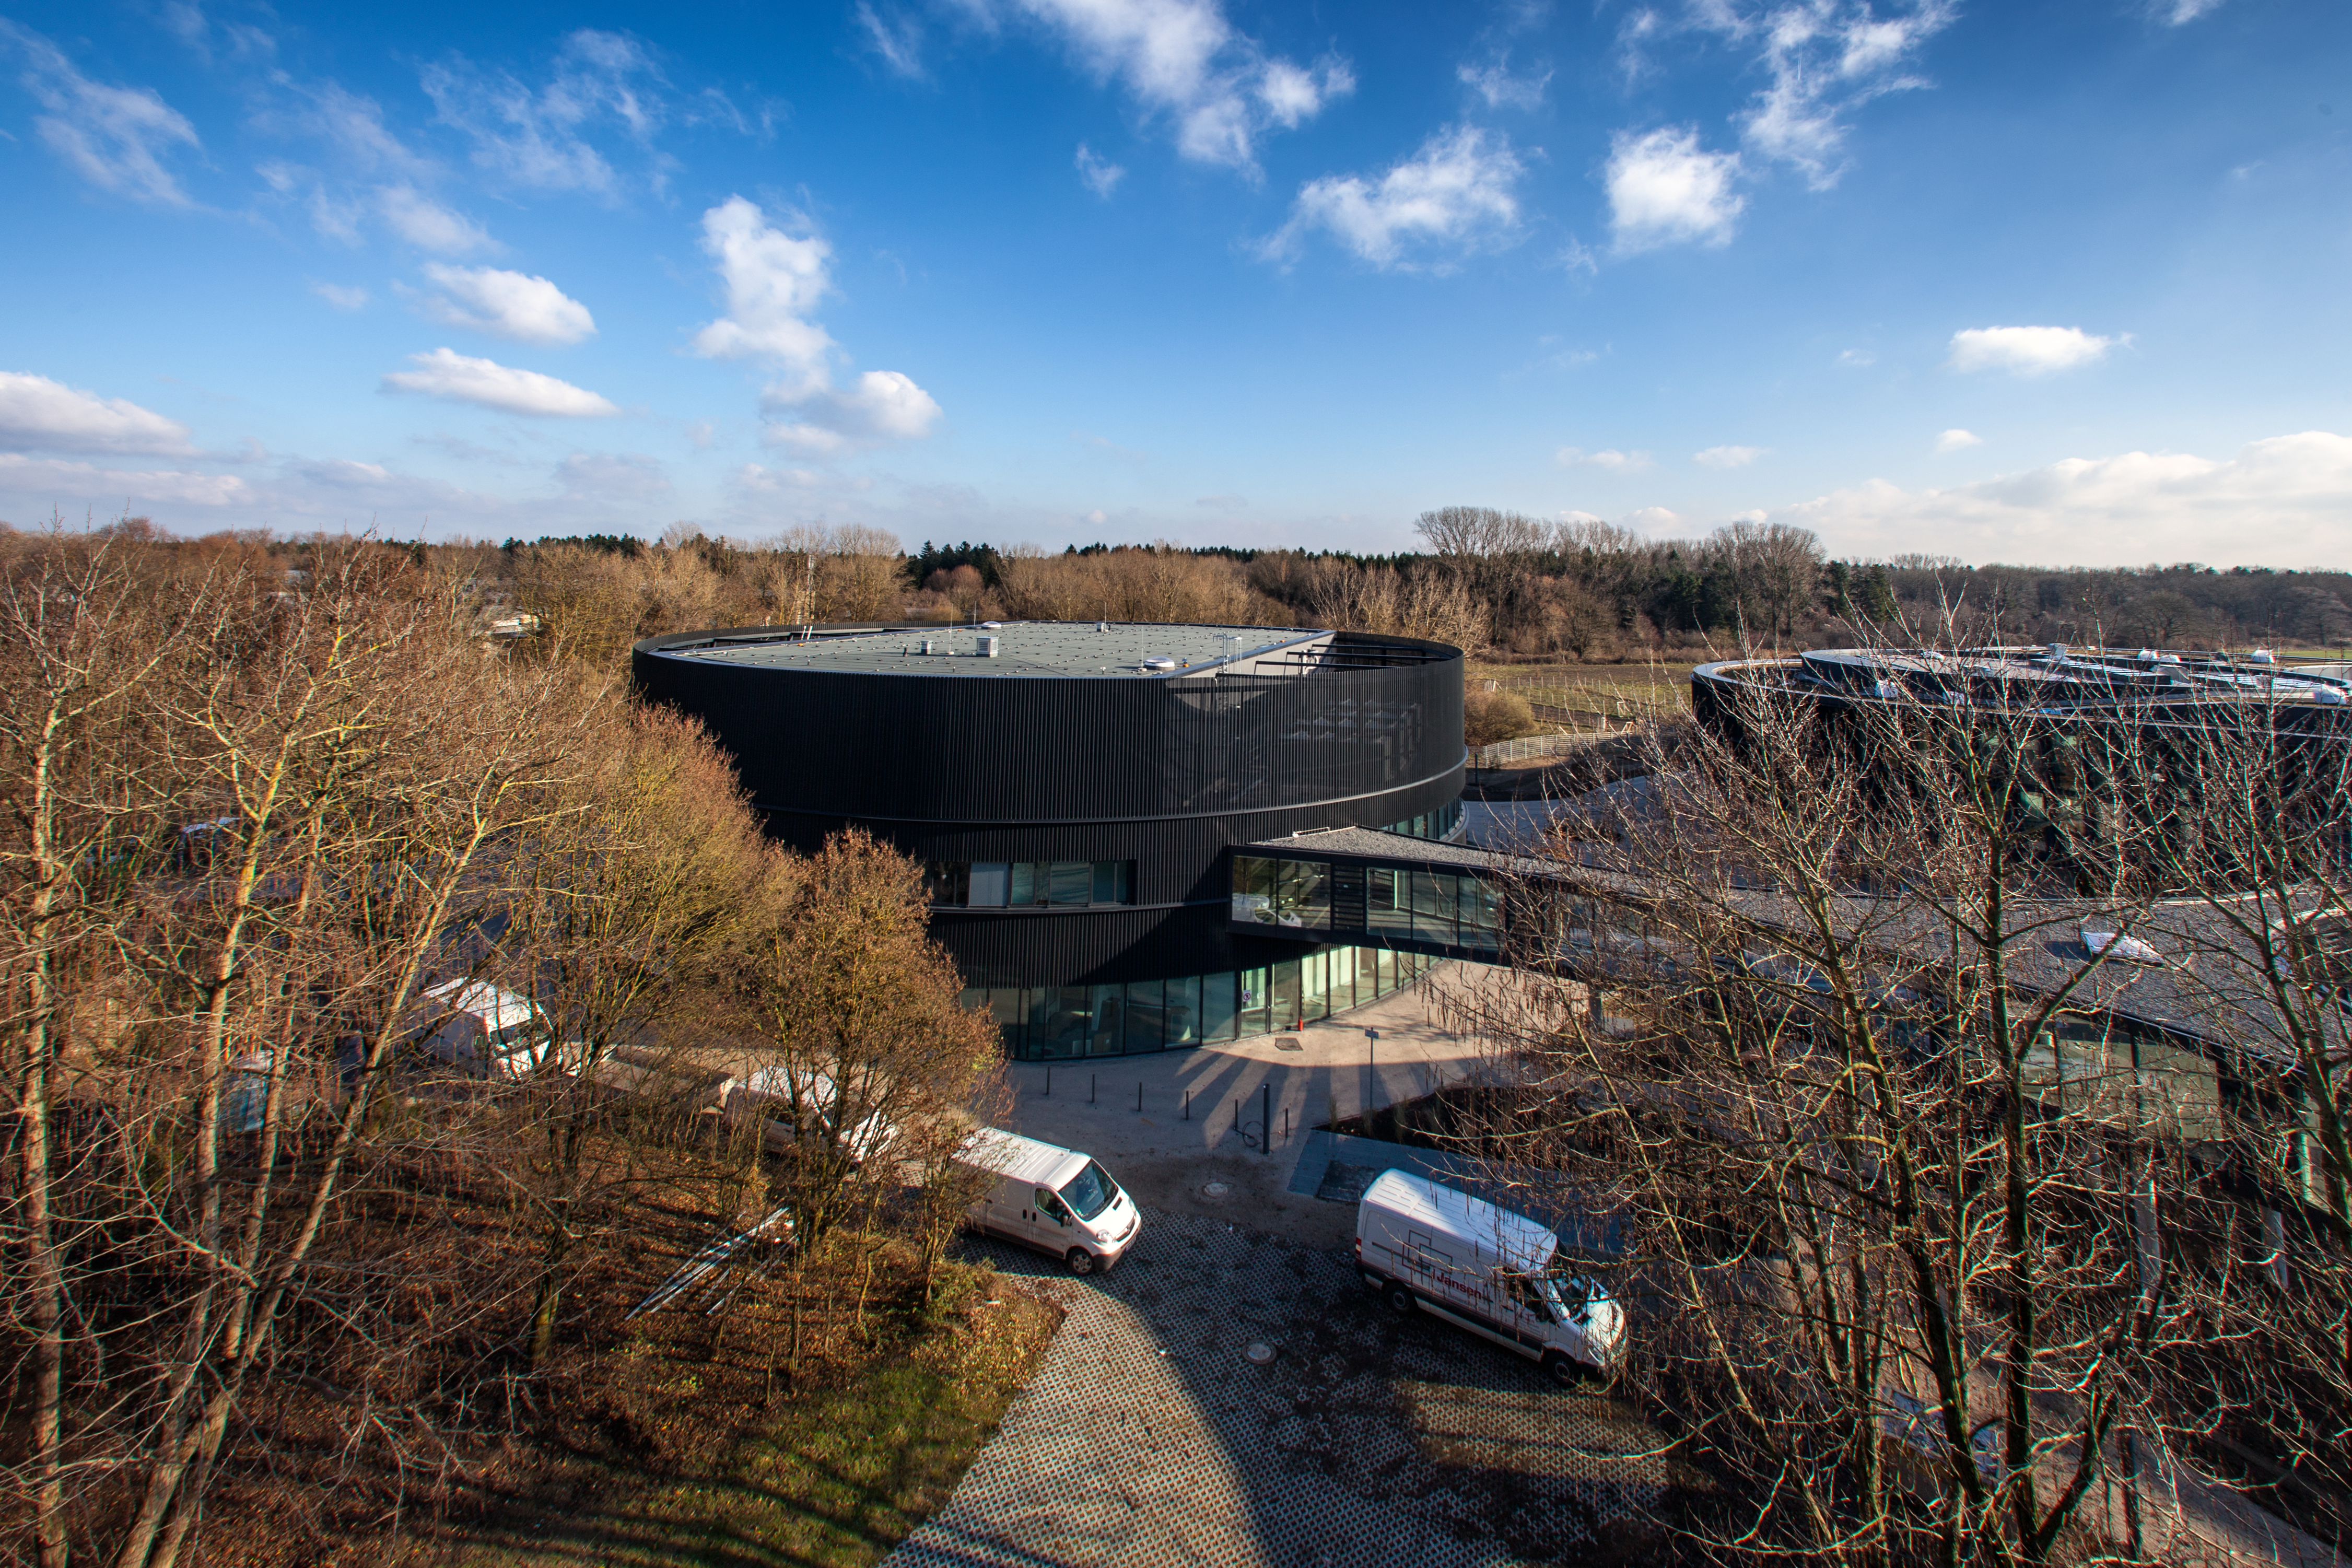

The new ESO technical building

With the European Extremely Large Telescope on the horizon, ESO needed a cradle for the technological innovations that the ambitious project will require. The technical building — which will also host one of the largest computer archives of astronomical data in the world — will be the focal point of this work.

Credit: ESO